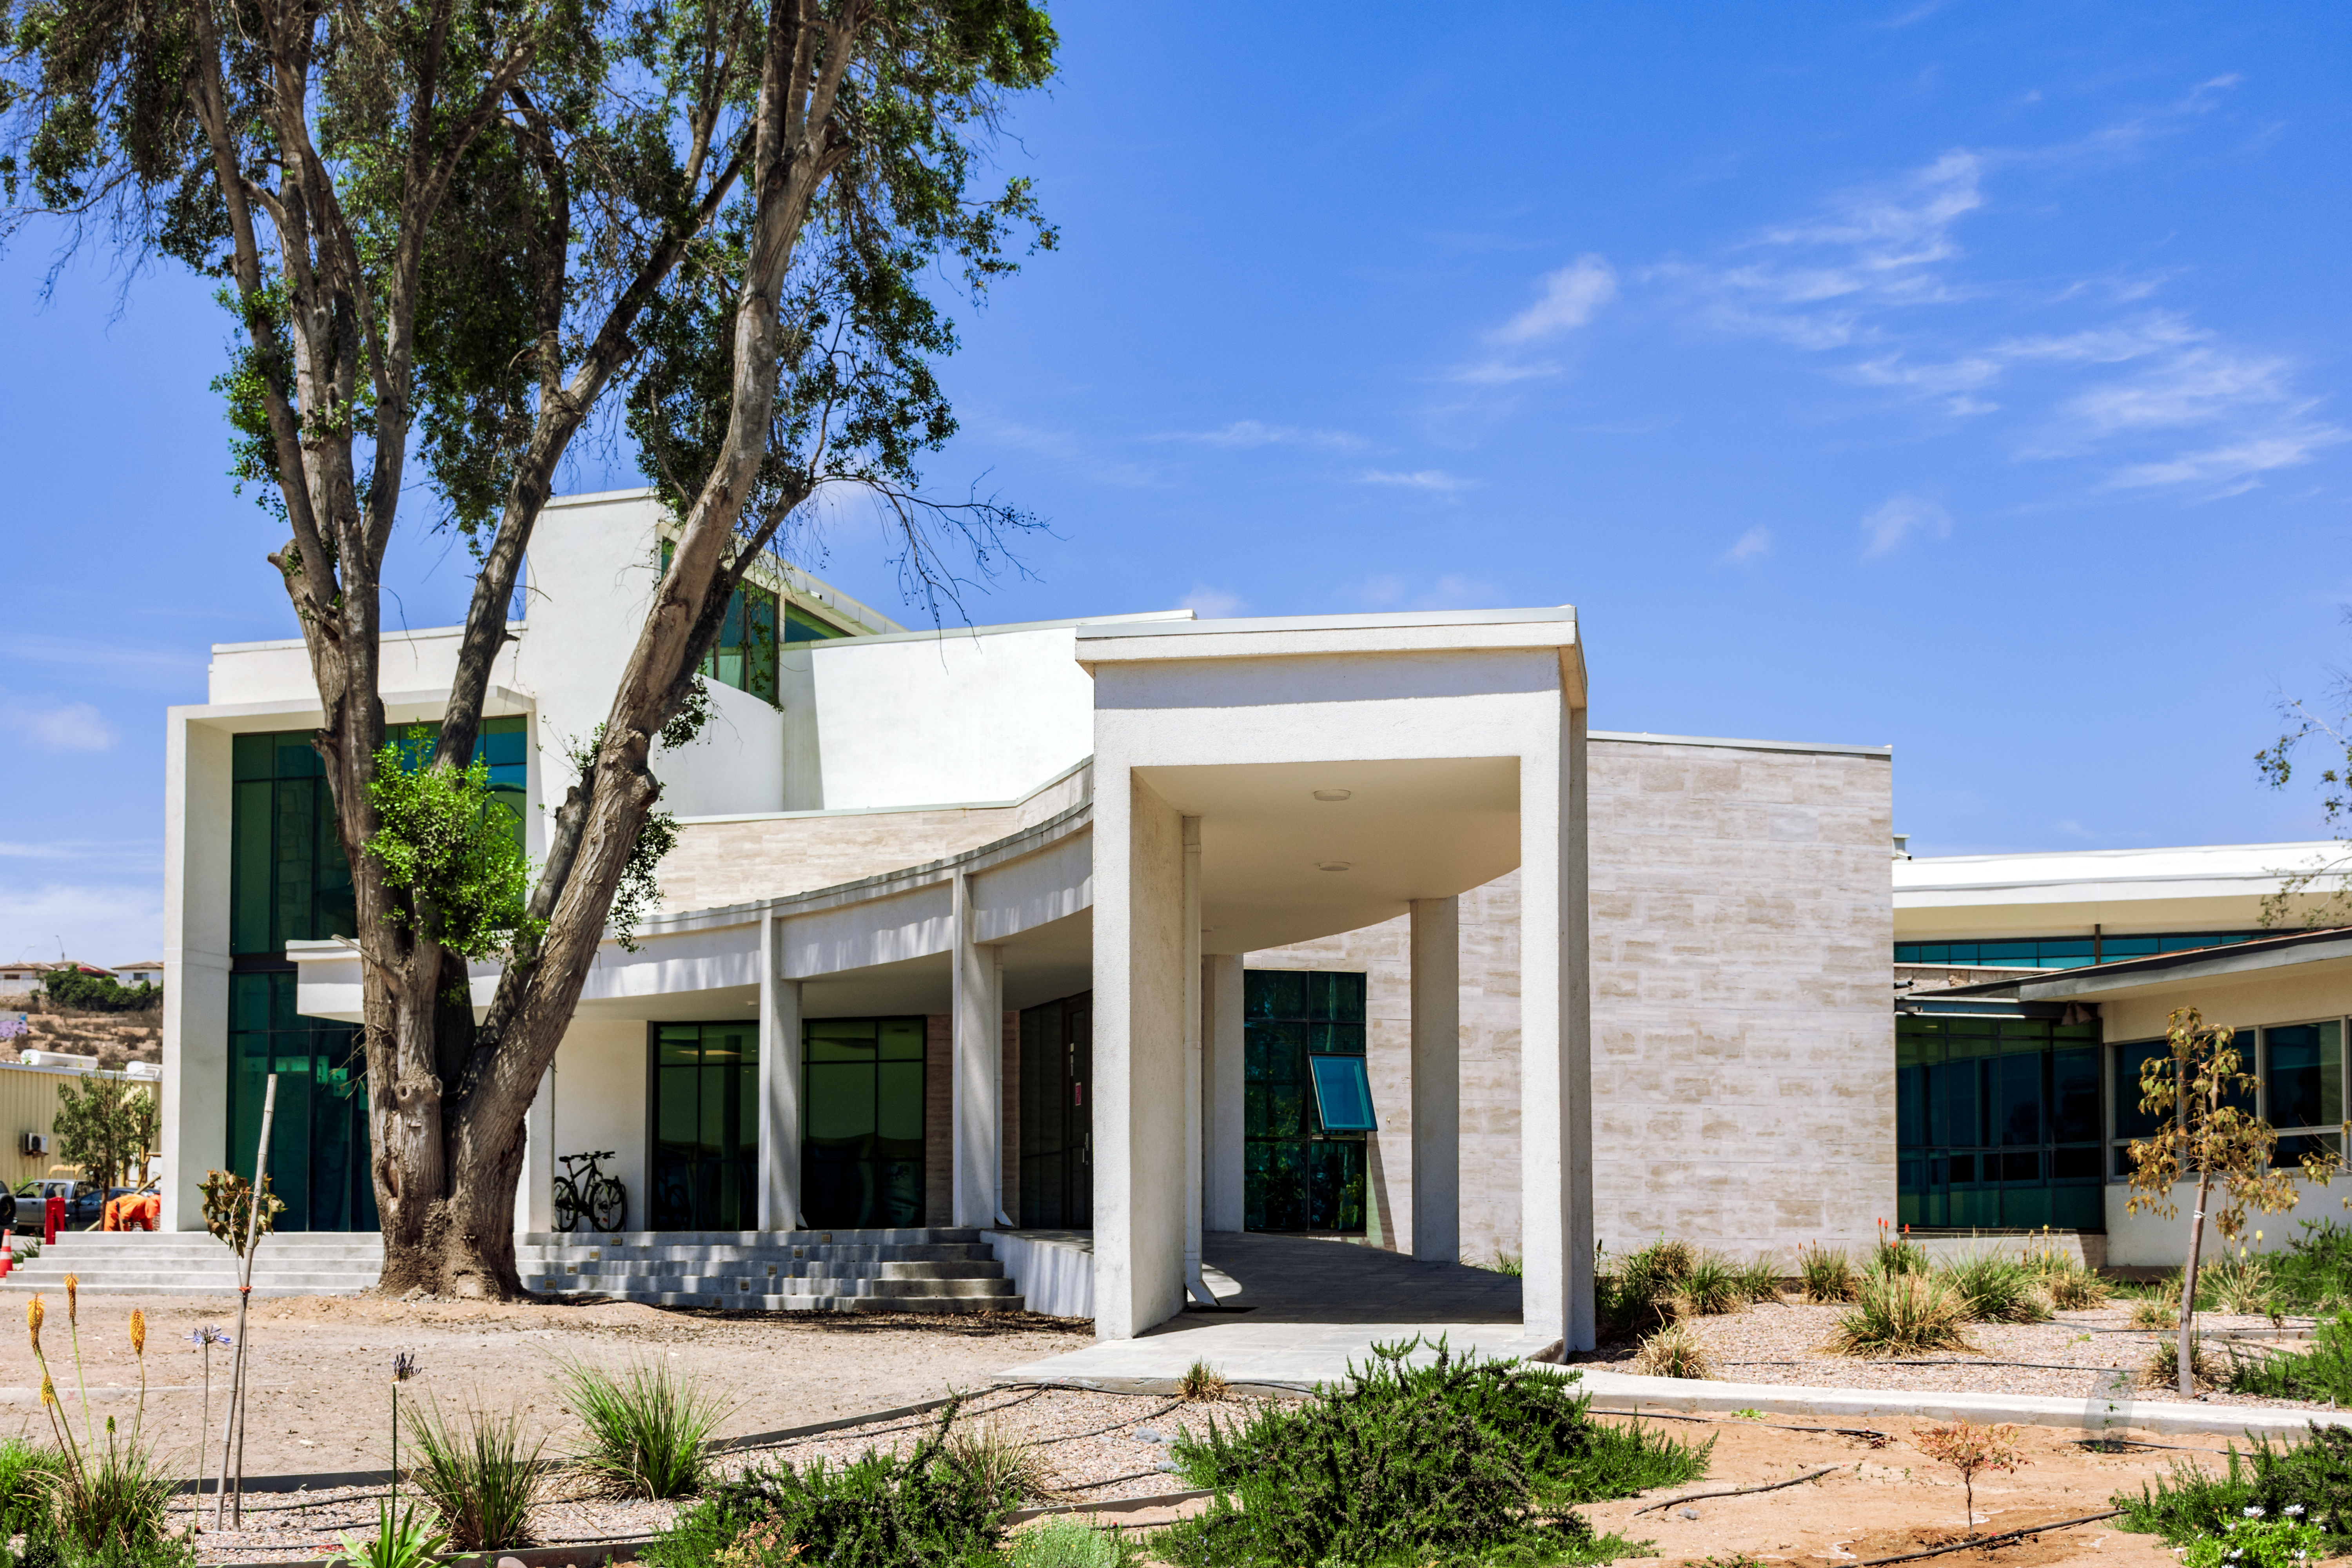

AURA Recinto

Part of the AURA Recinto facility in La Serena, Chile.

Credit: NOIRLab/AURA/NSF/L. Opazo